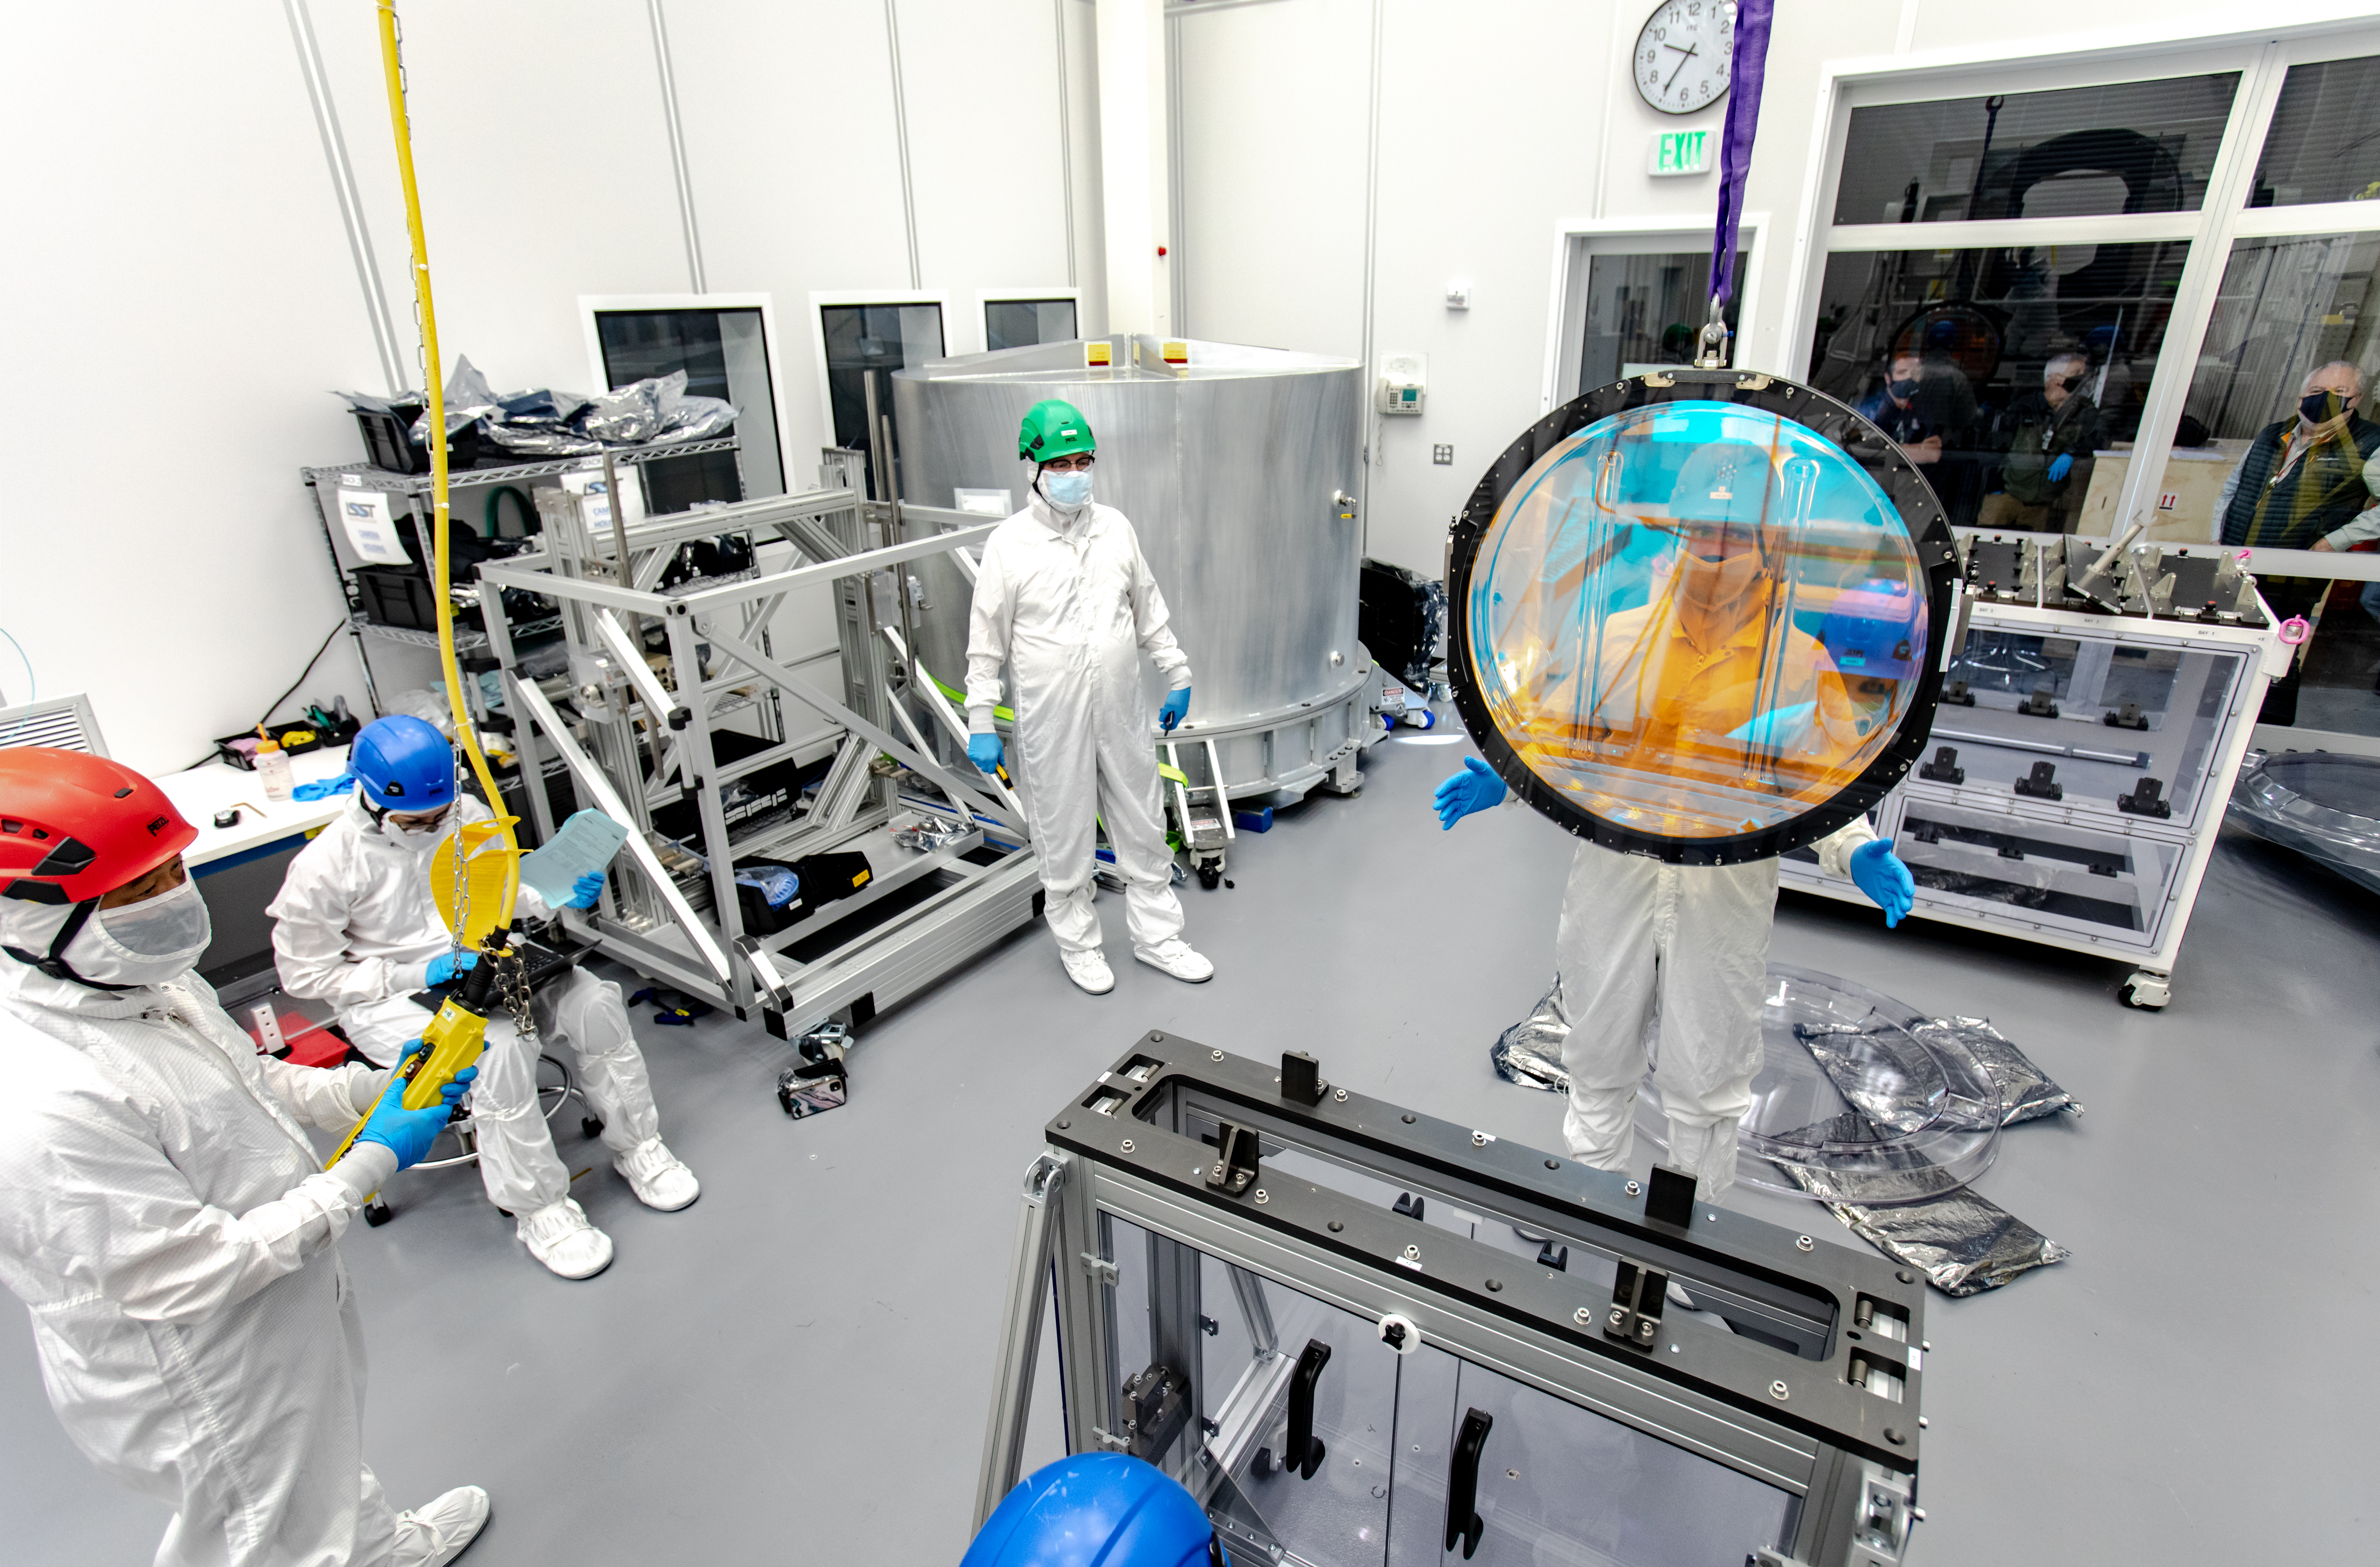

LSST R-Band Optical Filter

SLAC's LSST team carefully unpack, examine, test and store the r-band filter, the first of six optic filters that will be part of the completed LSST Camera.

Credit: Jacqueline Ramseyer Orrell/SLAC National Accelerator Laboratory